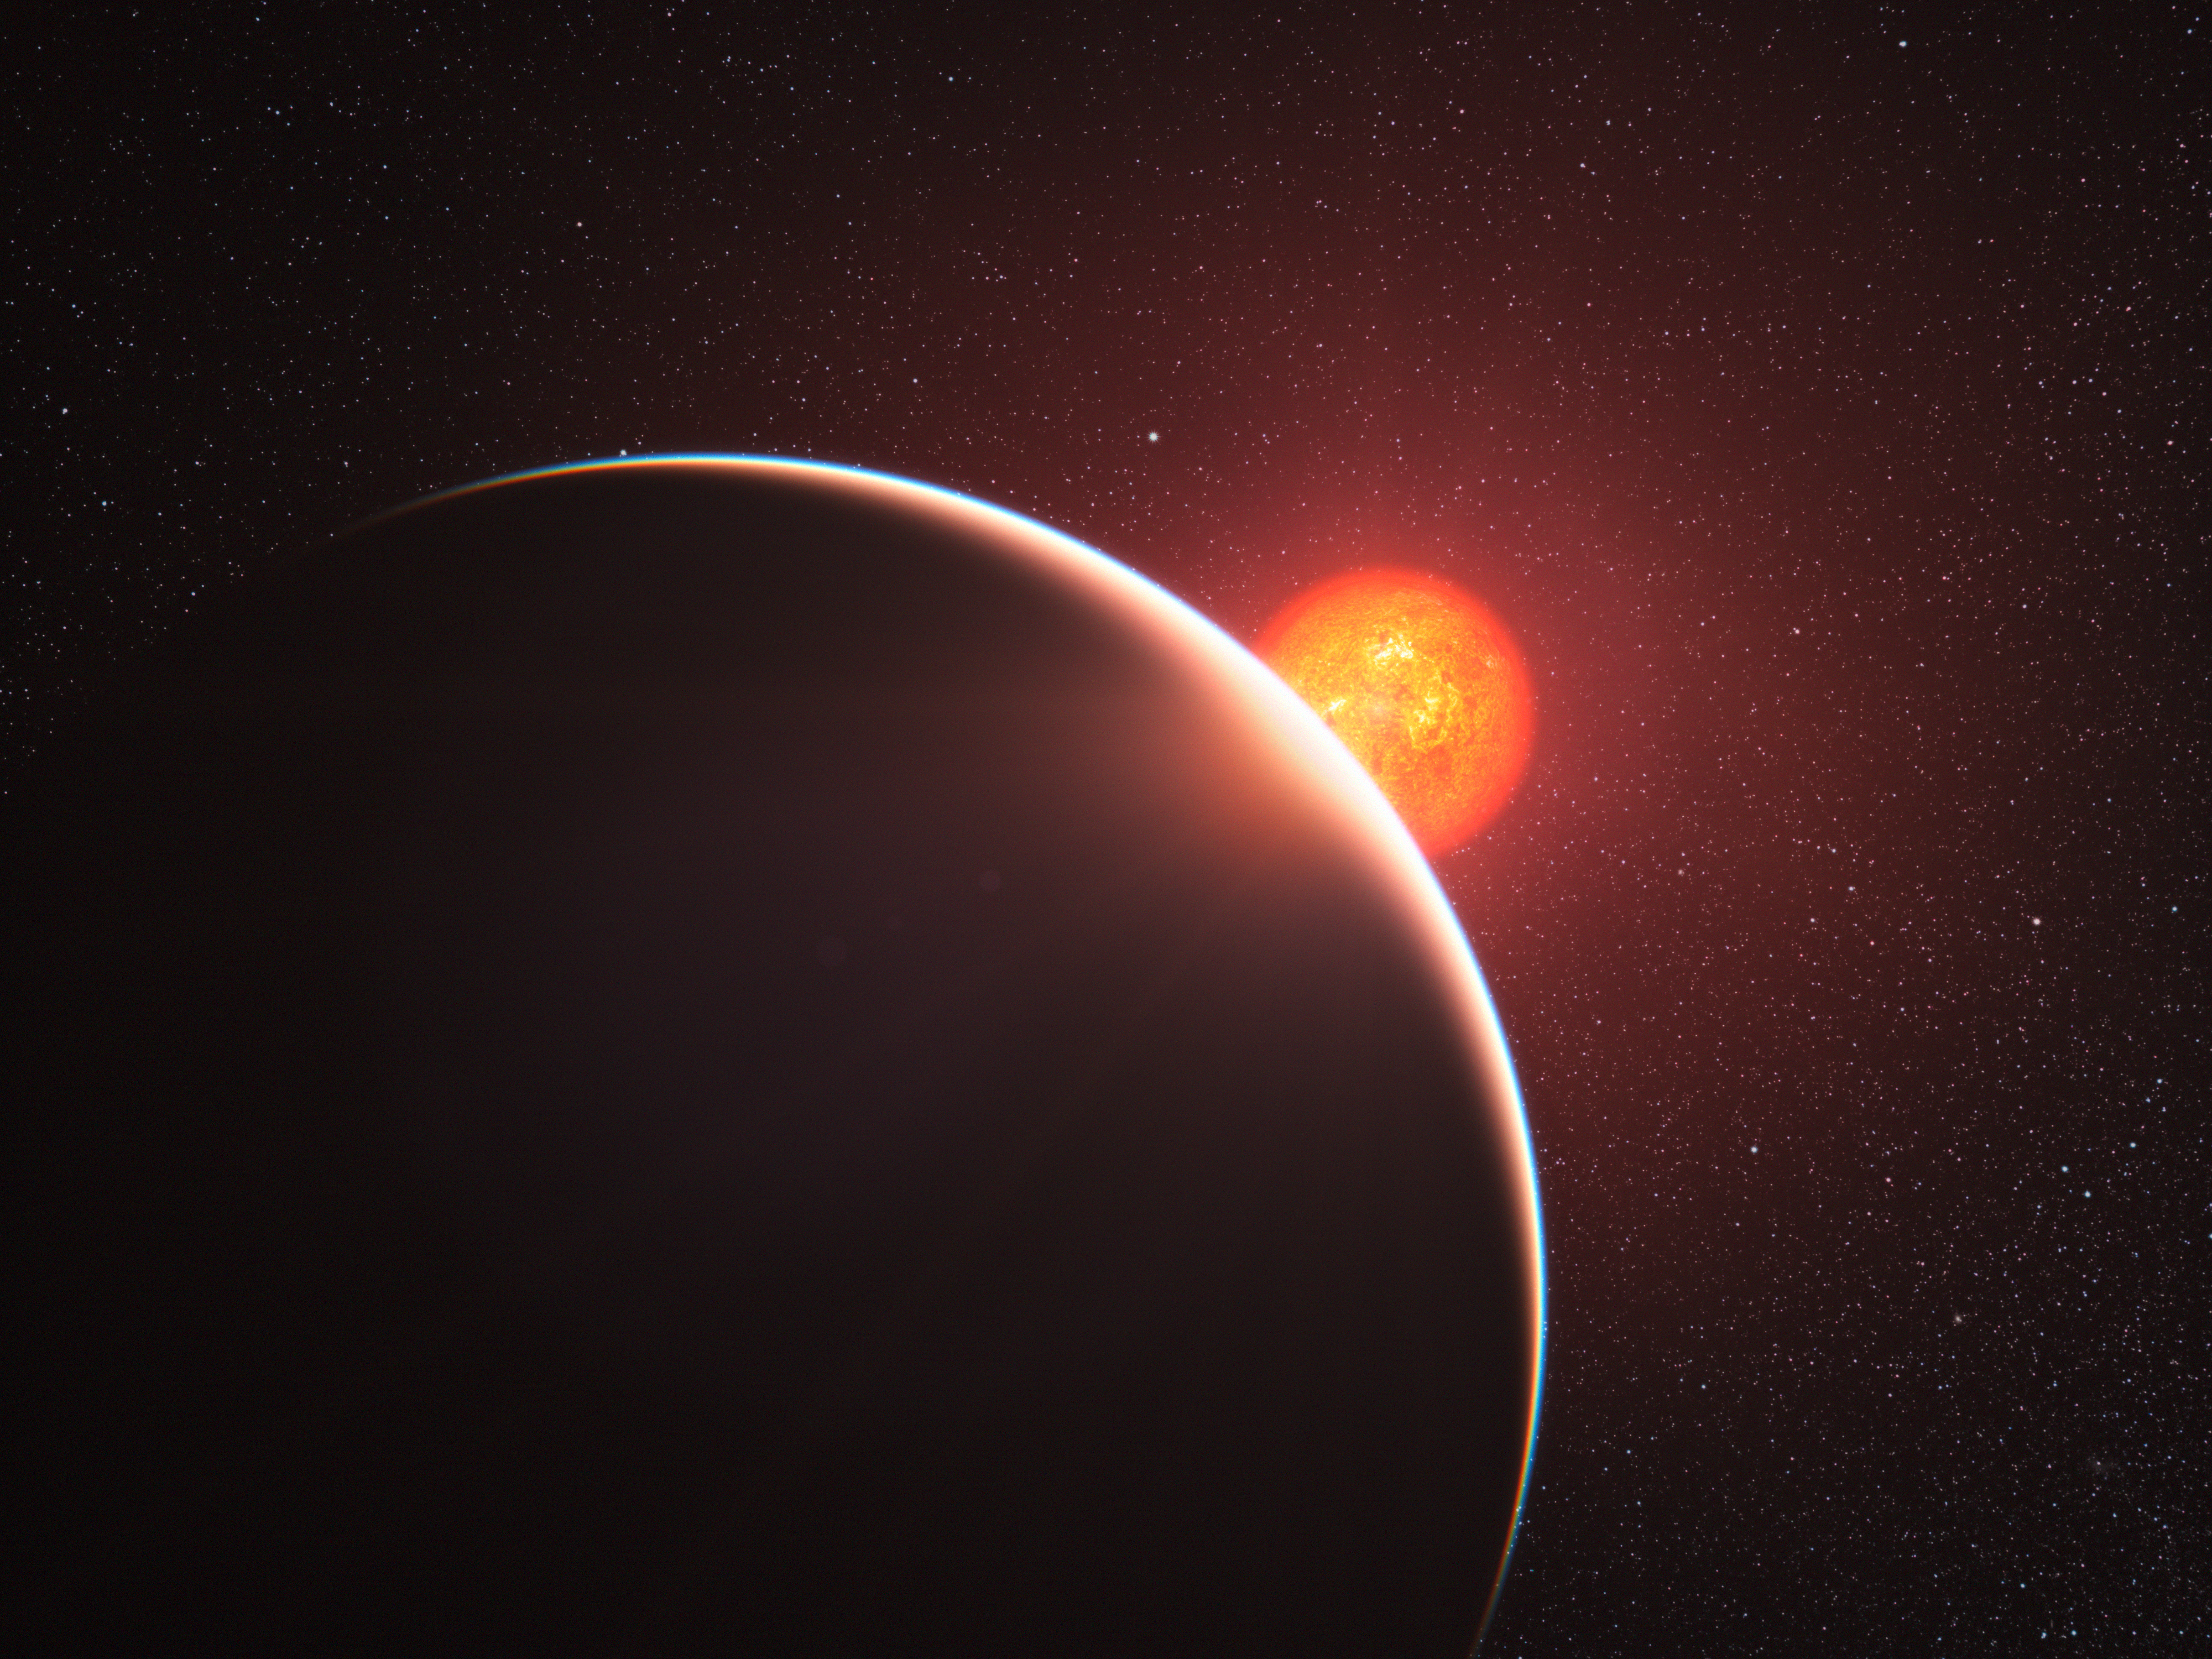

Artist’s impression of GJ 1214b

This artist’s impression shows the super-Earth exoplanet orbiting the nearby star GJ 1214. It is the first super-Earth to have its atmosphere analysed. The exoplanet, orbiting a small star only 40 light-years away from us, has a mass about six times that of the Earth. The planet, GJ 1214b appears to be surrounded by an atmosphere that is either dominated by steam or blanketed by thick clouds or hazes. The planet appears as a large crescent in the foreground with its red parent star behind.

Credit: ESO/L. Calçada